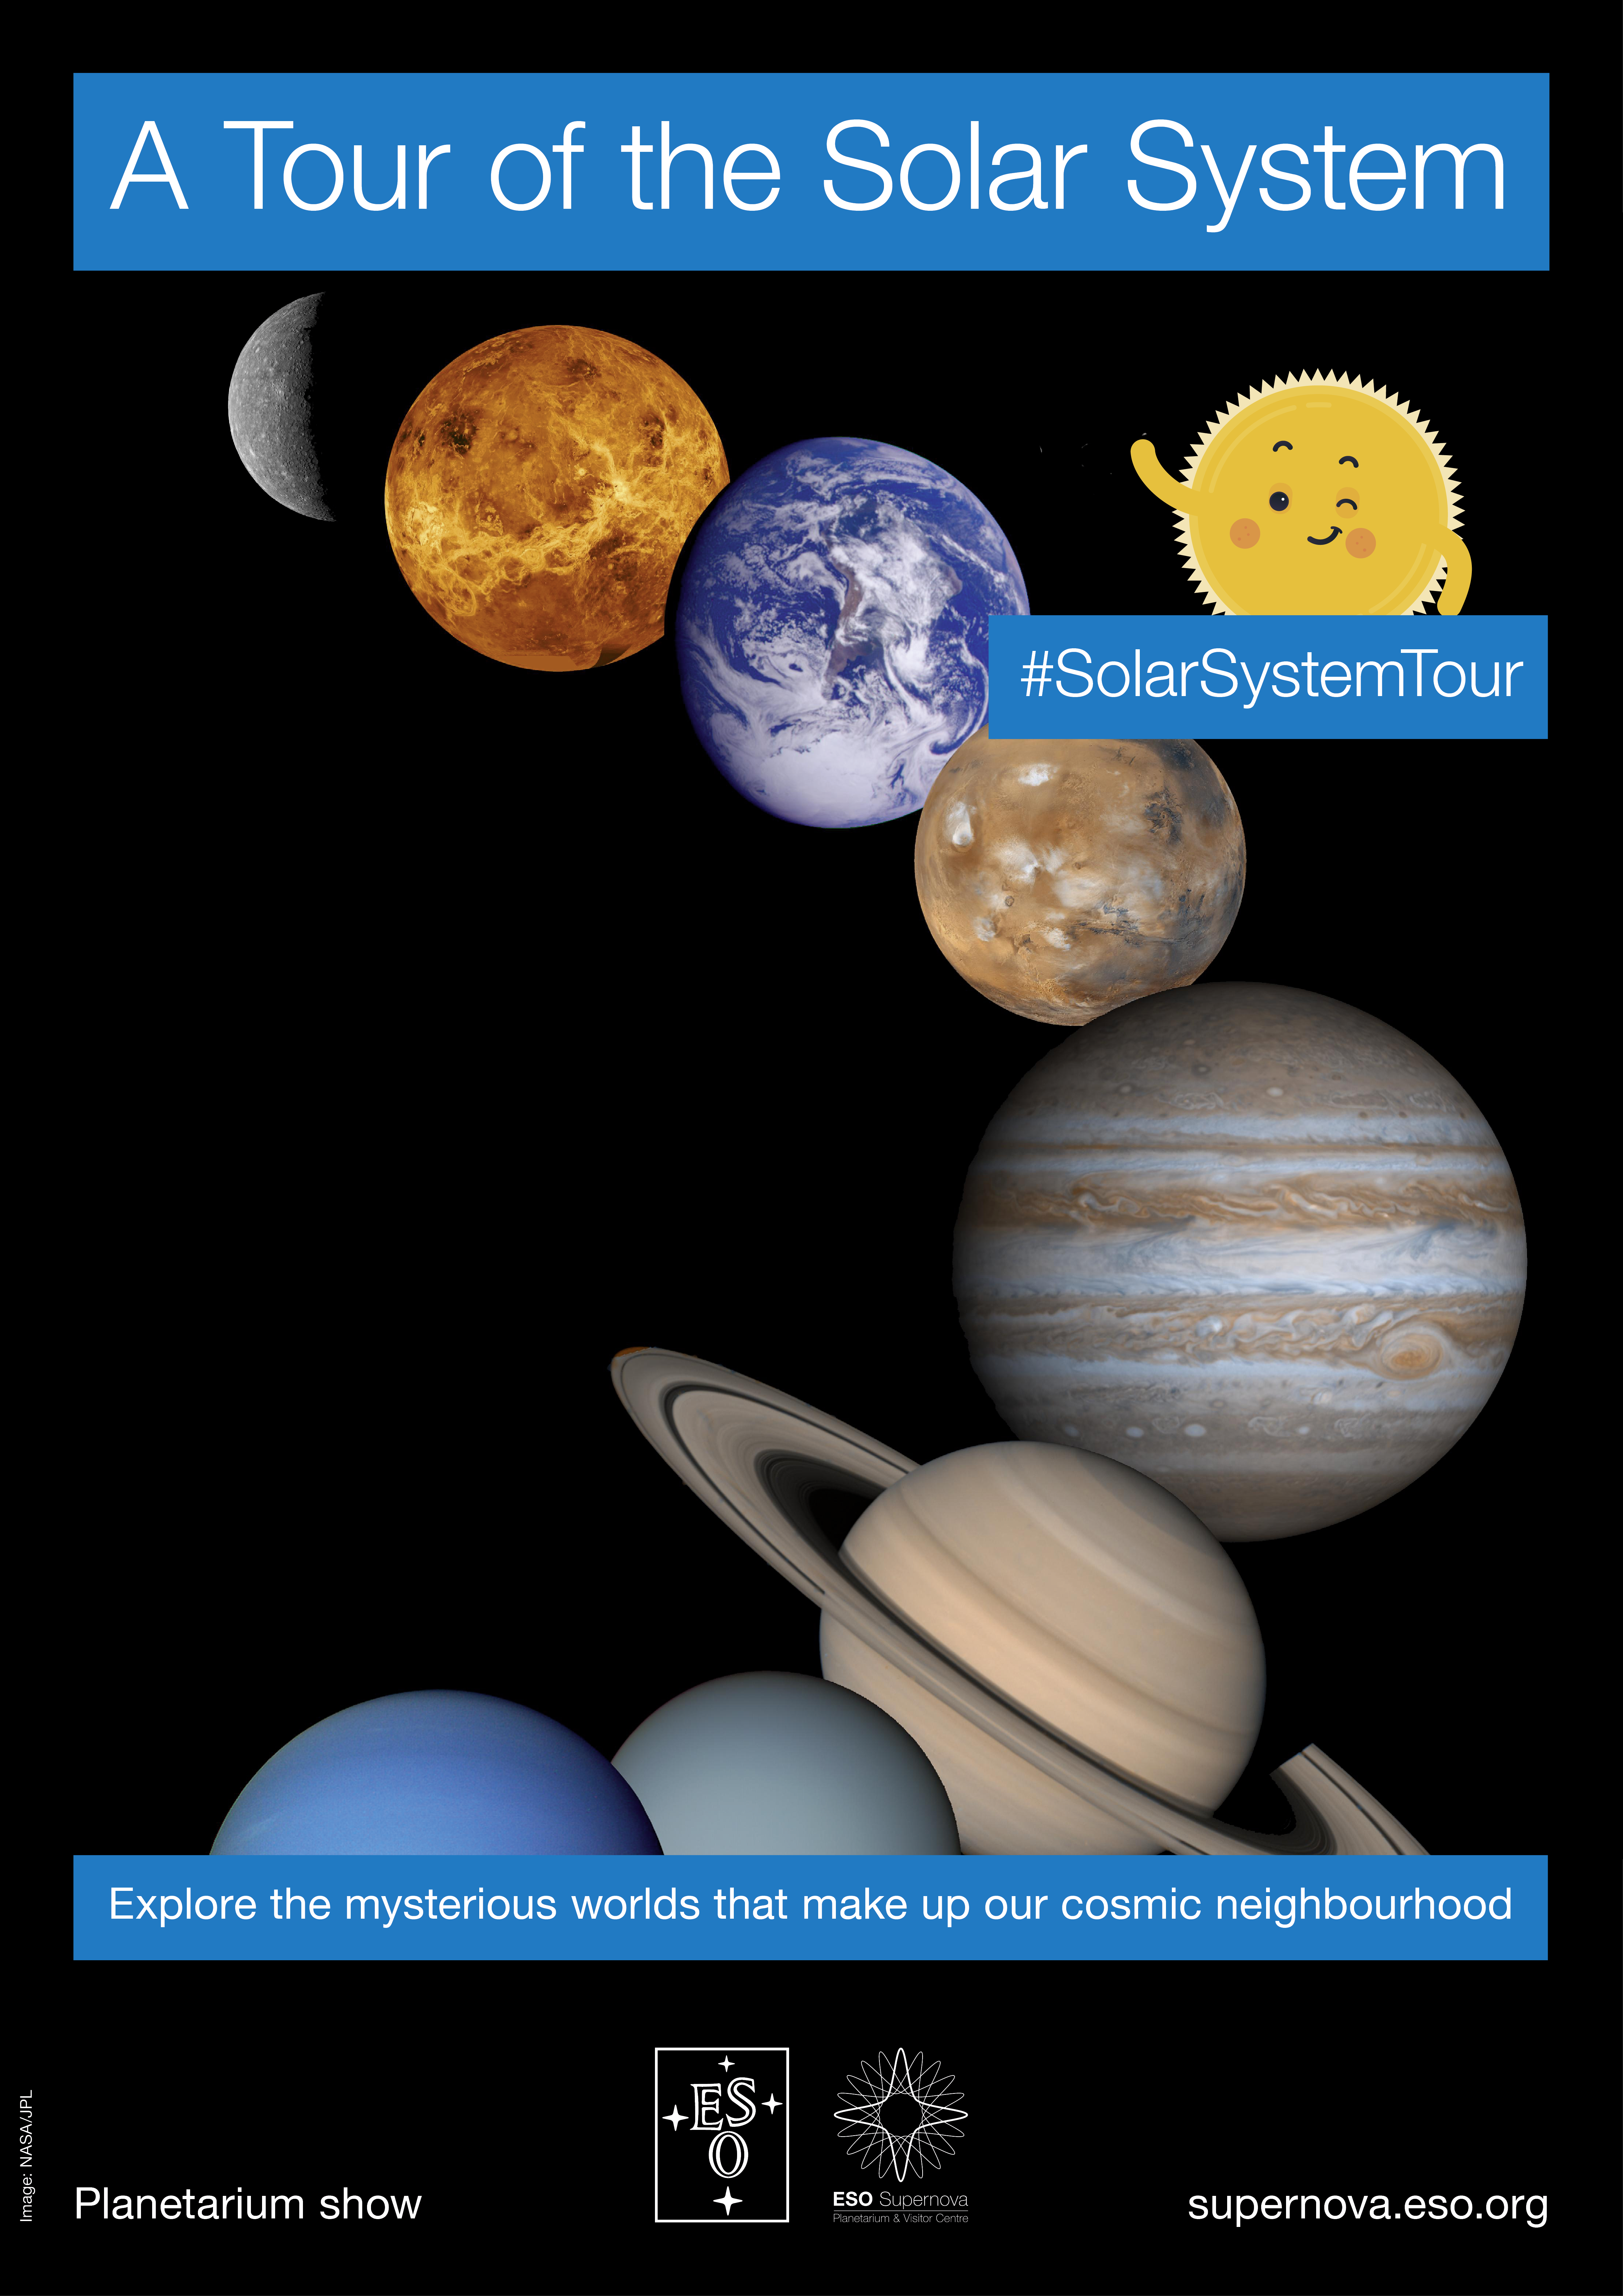

"A Tour of the Solar System" poster

Poster for the planetarium show "A Tour of the Solar System" which takes viewers on a journey through our cosmic neighbourhood. It is part of the ESO Supernova Planetarium & Visitor Centre.

Credit: ESO